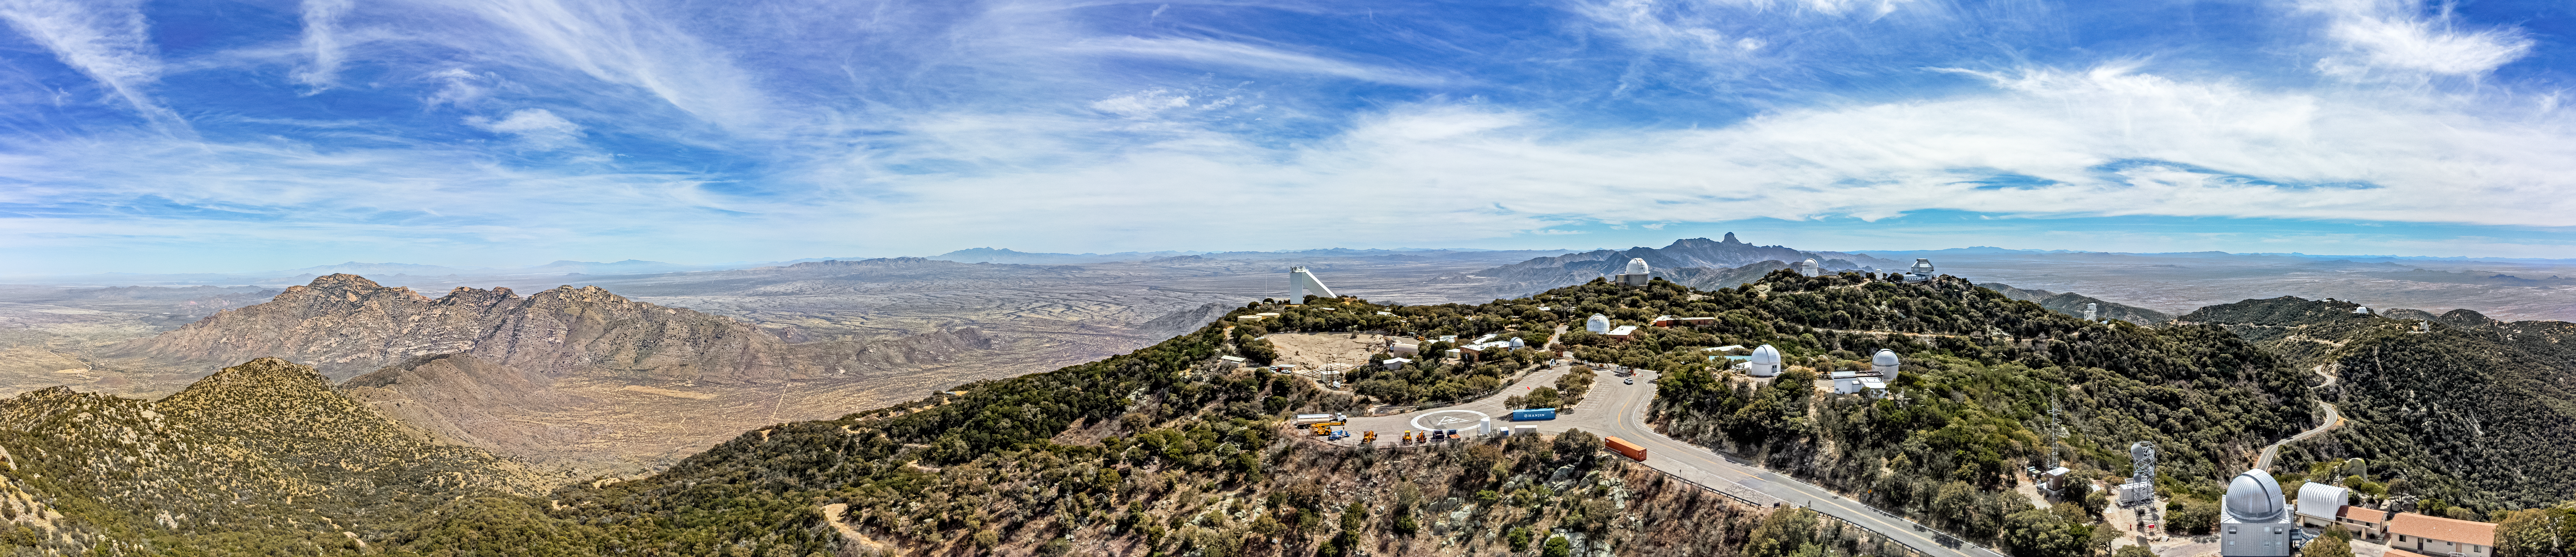

Kitt Peak National Observatory

Aerial view of Kitt Peak National Observatory, a Program of NSF NOIRLab, and some of its tenant telescopes.

Credit: KPNO/NOIRLab/NSF/AURA